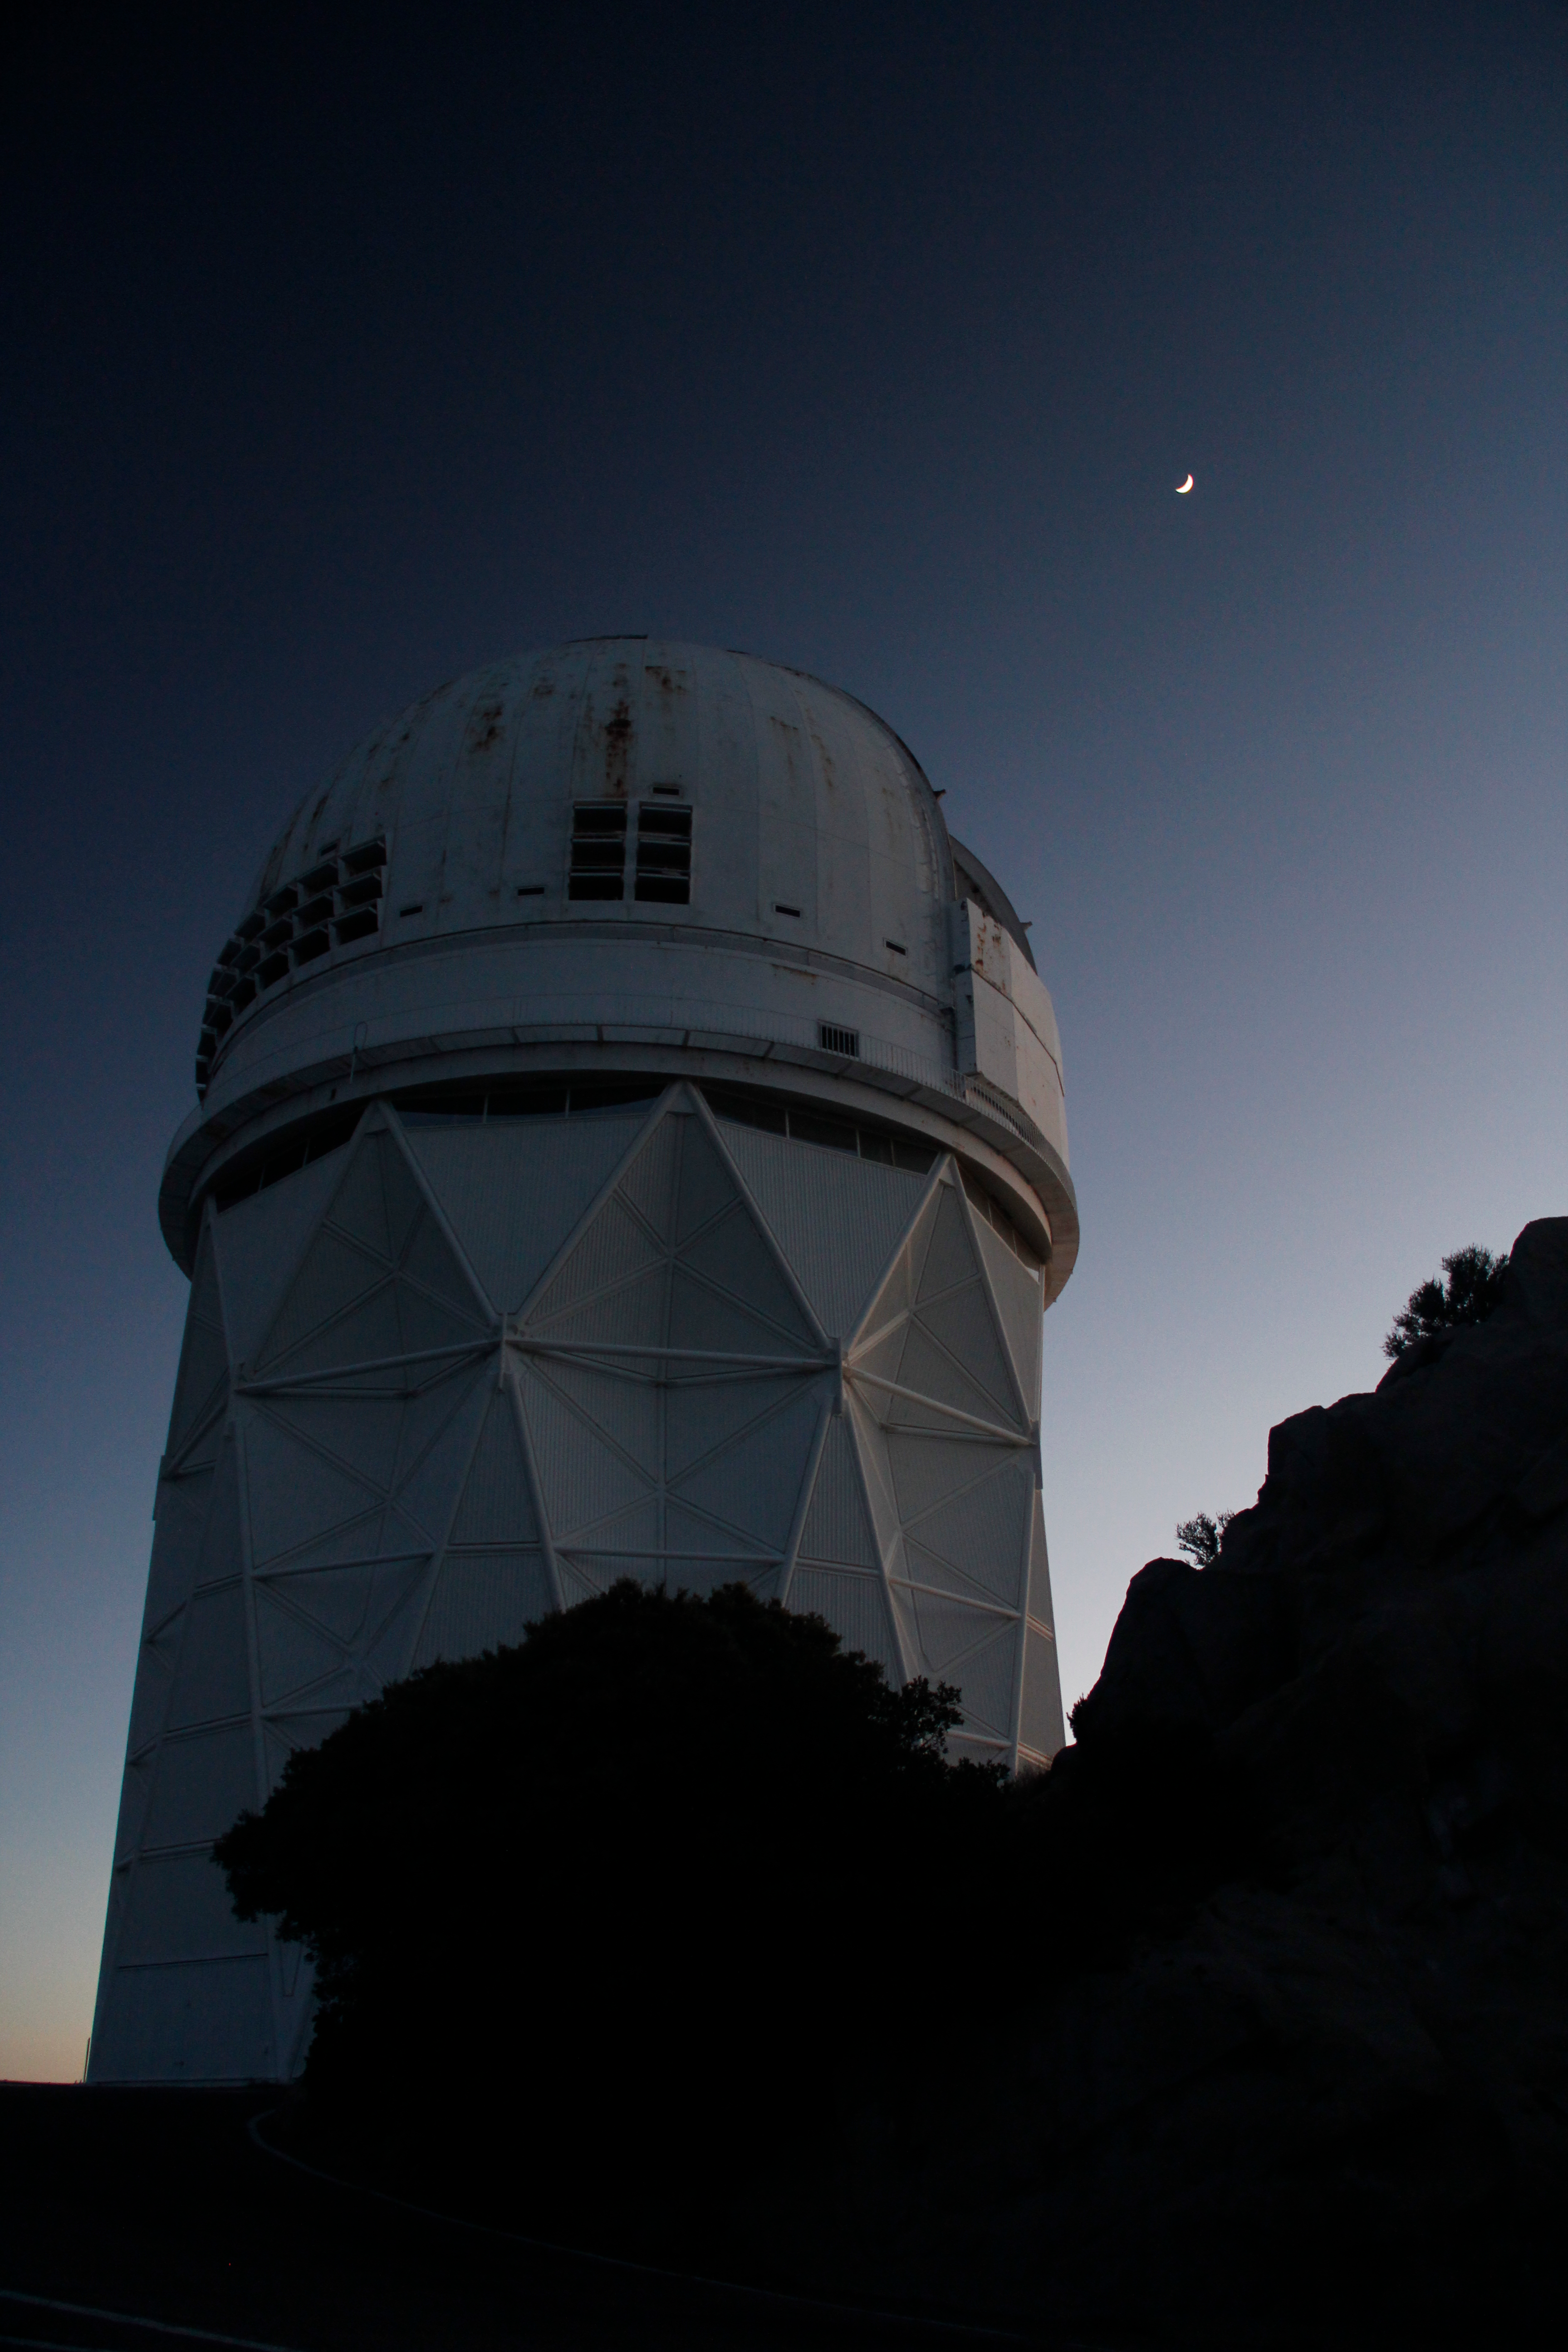

The Nicholas U. Mayall 4-meter Telescope

The Nicholas U. Mayall 4-meter Telescope at Kitt Peak National Observatory.

Credit: KPNO/NOIRLab/NSF/AURA/P. Marenfeld